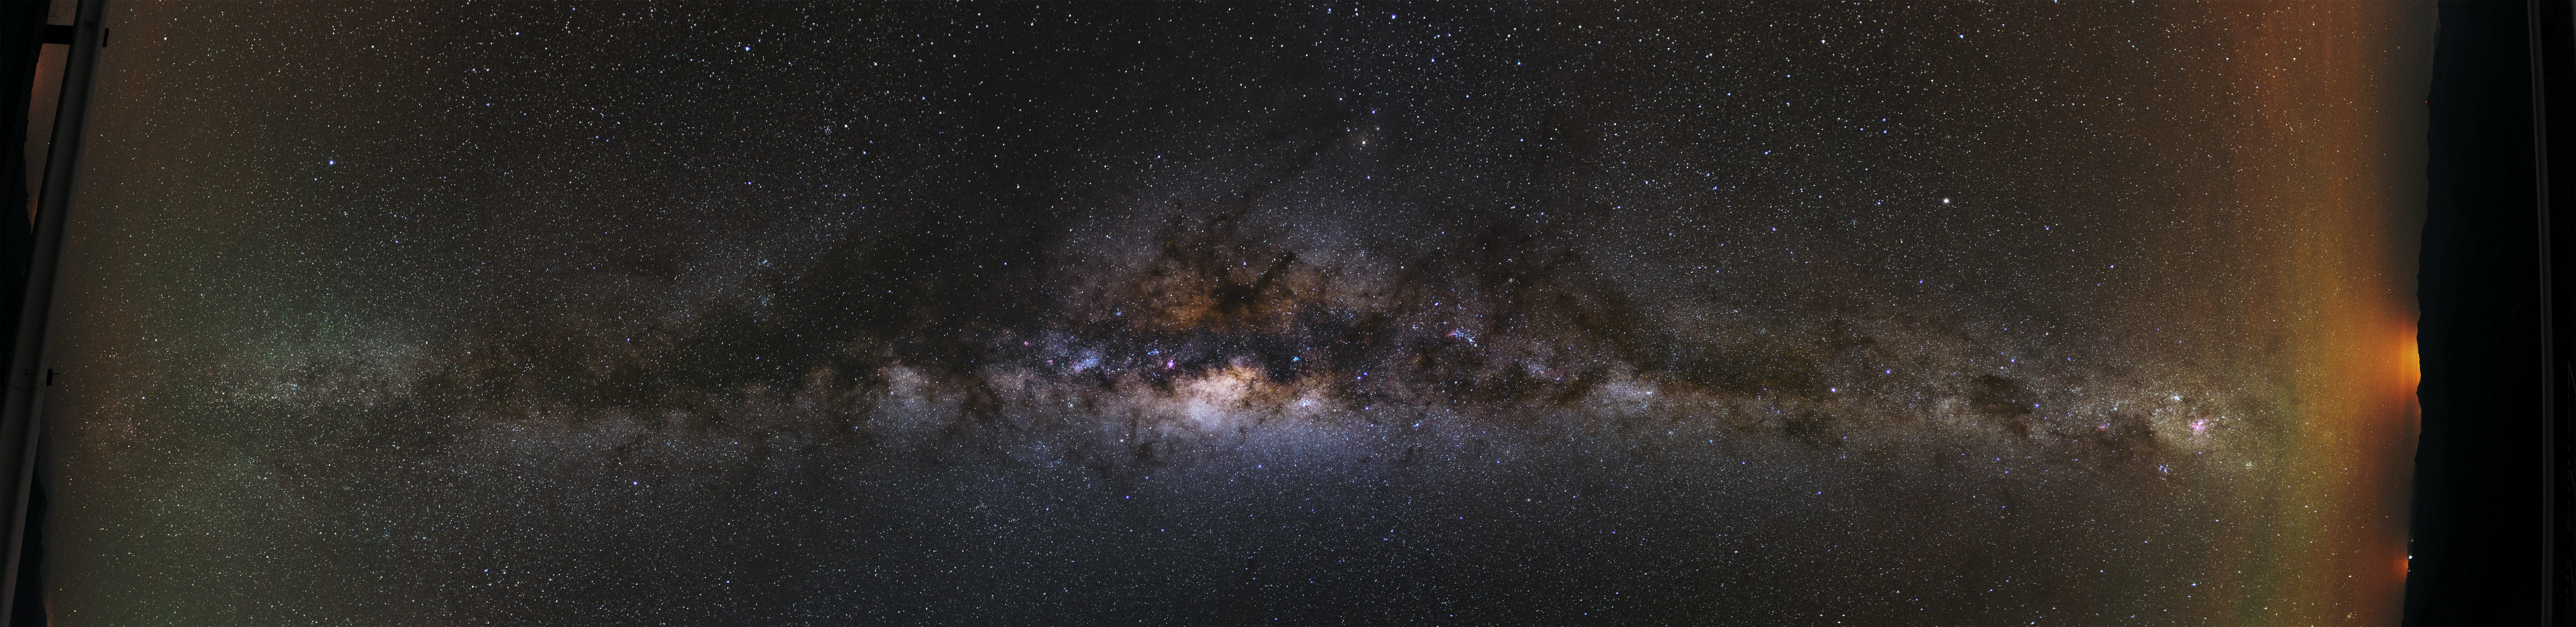

Our cosmic home

This panorama image shows the Milky Way, the cosmic home of our Solar System. The darkness and the clear sky of the Atacama desert in Chile allow to see it in greater detail than anywhere else on our planet.

The view of this image is also kind of unconventional, as the horizon can be seen on the right side and not at the bottom.

Credit: P. Papics/ESO